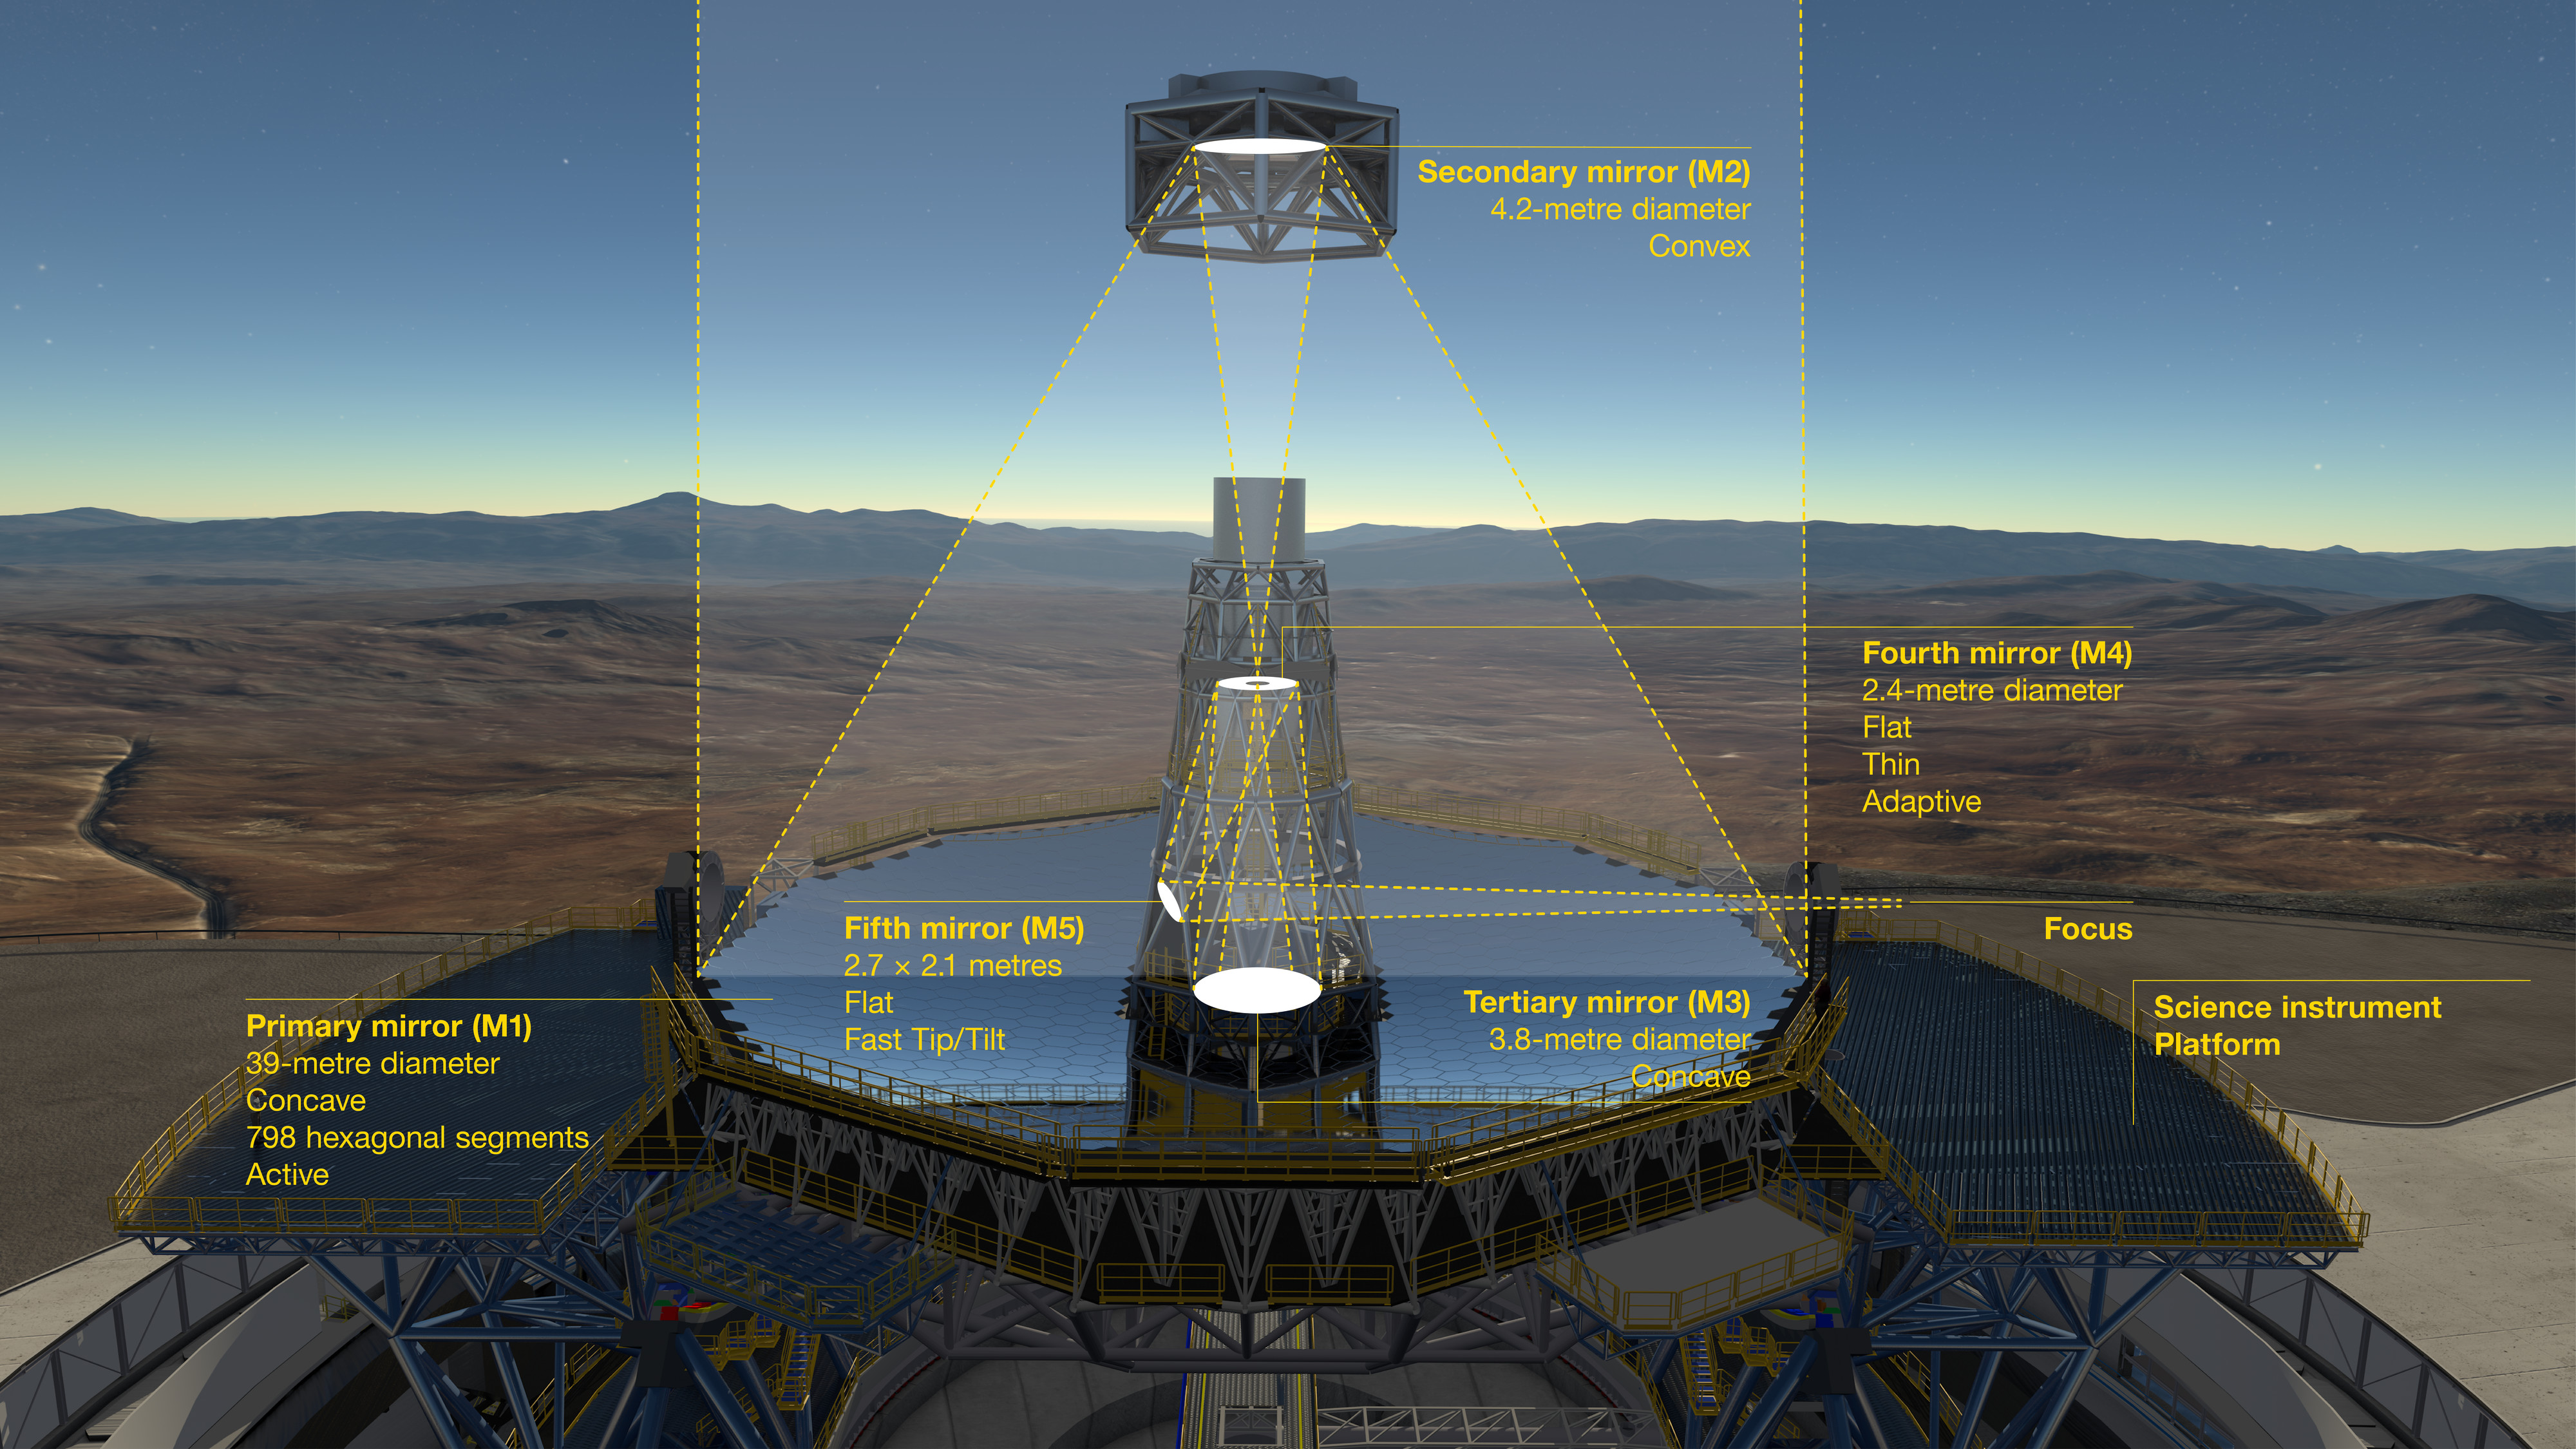

The optical system of the ELT showing the location of the mirrors

This diagram shows the novel 5-mirror optical system of ESO's Extremely Large Telescope (ELT). Before reaching the science instruments the light is first reflected from the telescope's giant concave 39-metre segmented primary mirror (M1), it then bounces off two further 4-metre-class mirrors, one convex (M2) and one concave (M3). The final two mirrors (M4 and M5) form a built-in adaptive optics system to allow extremely sharp images to be formed at the final focal plane.

Contracts for the casting of the M2 and M3 mirrors, their cells and sensors for the M1 segments were awarded at a ceremony at ESO's Garching Headquarters in January 2017.

Credit: ESO